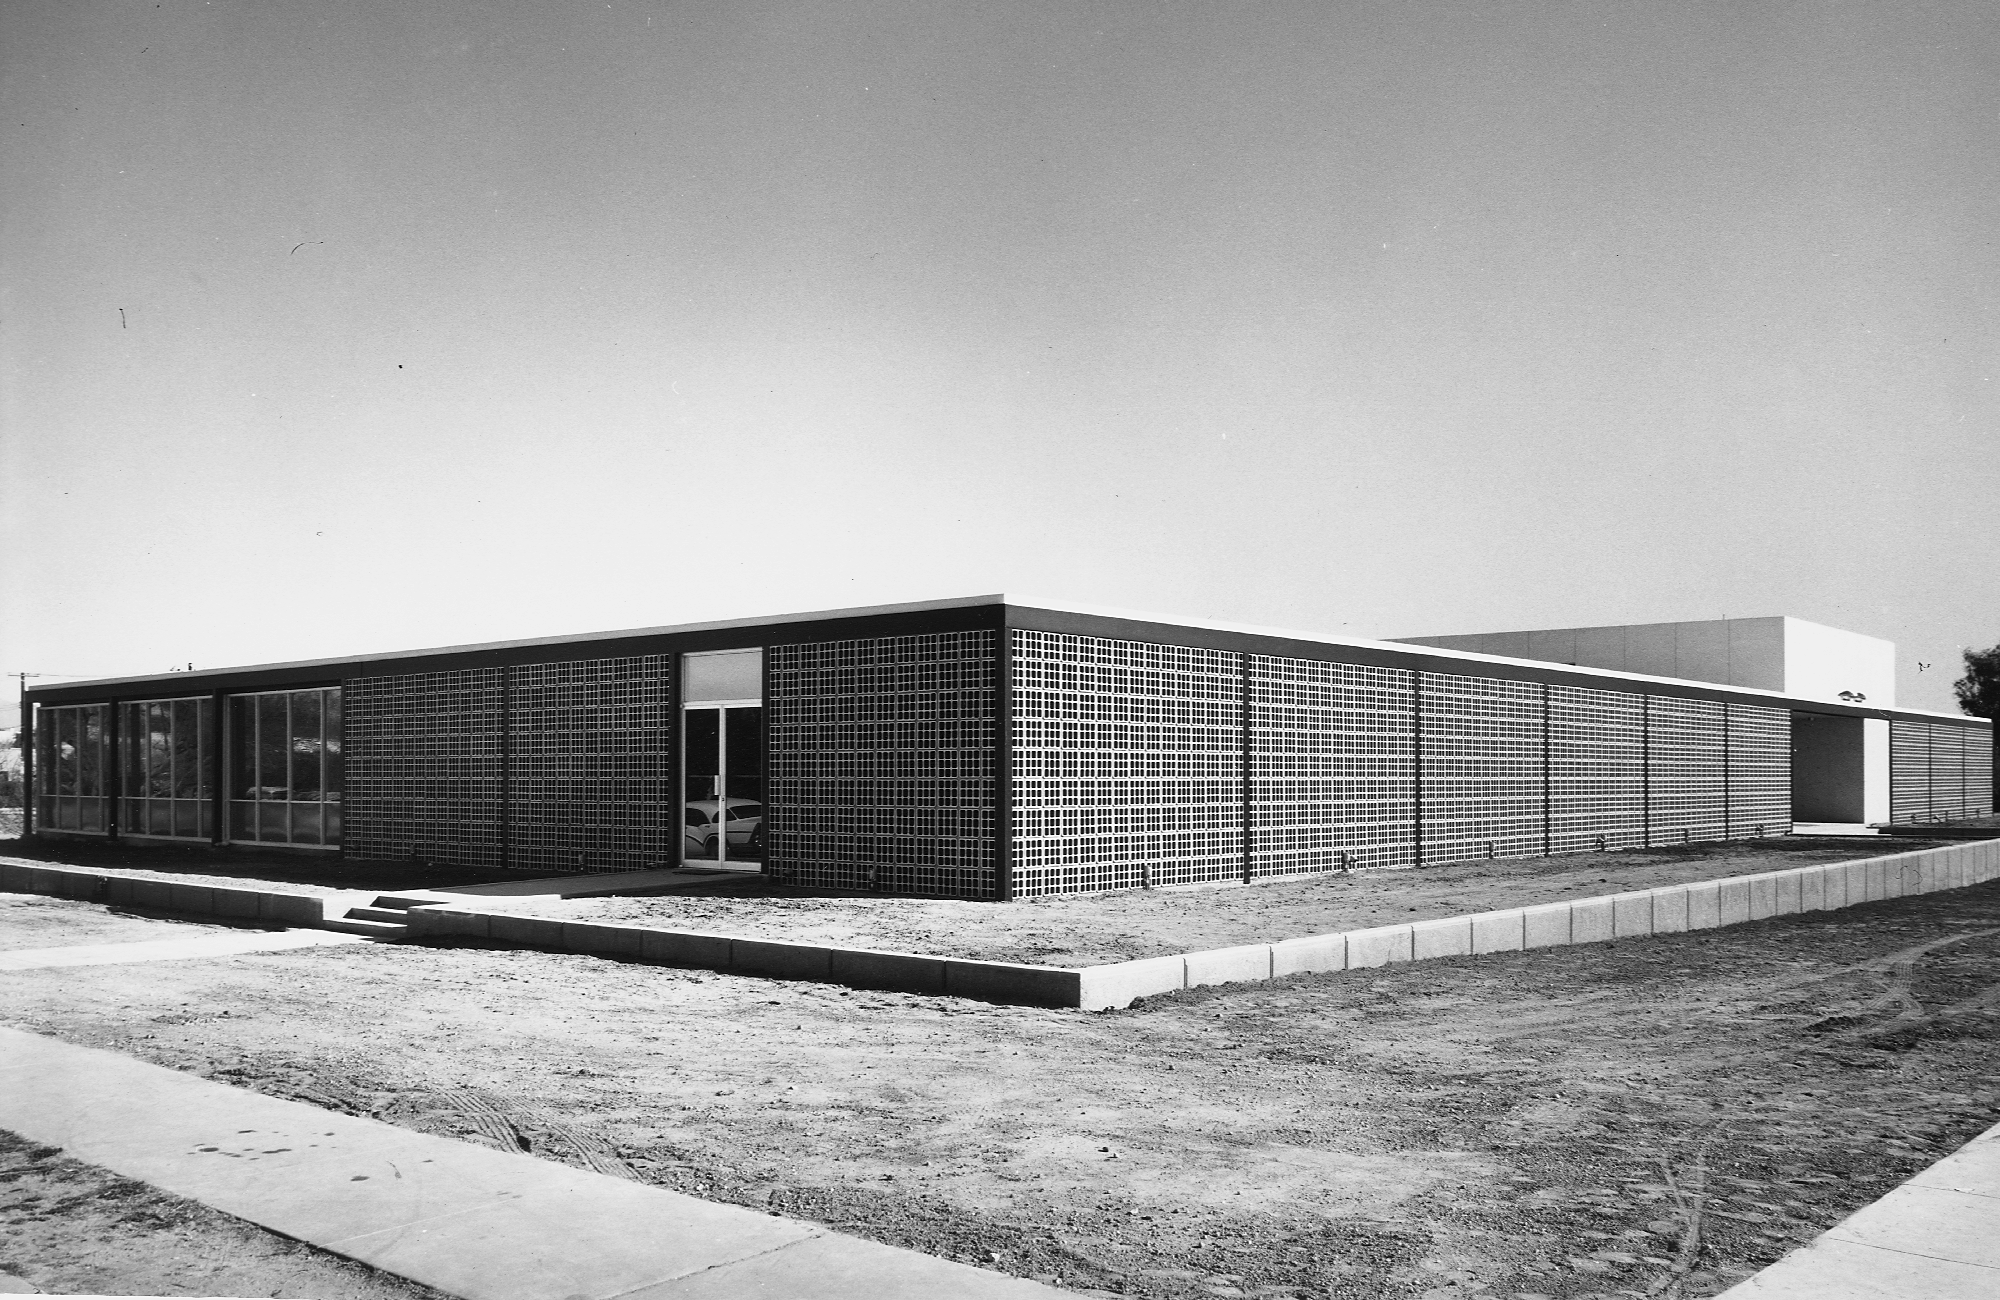

KPNO Headquarters

The original building at 950 North Cherry Avenue, Tucson, some time in the late 1950s. It housed the offices and laboratories for the Kitt Peak National Observatory. This facility was subsequently expanded, and later became the headquarters of the National Optical Astronomy Observatories, of which KPNO is now one division. From the private collection of Dr Keith Pierce.

Credit: Ray Manley/NOIRLab/NSF/AURA/